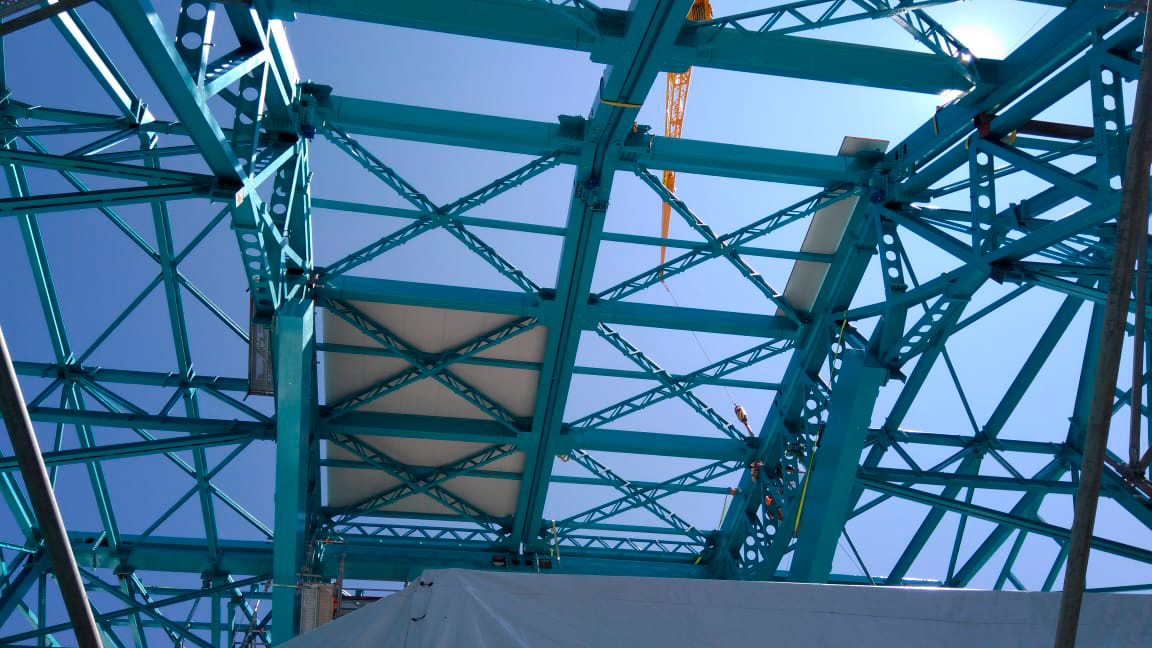

Cladding Work

Lots of new cladding has been added to the Rubin Observatory Dome, and refinements are being made on the provisional bridge crane in anticipation of a final check-out this week. This progress will enable the team from vendor Asturfeito to resume work on the Telescope Mount Assembly as planned.

Credit: Rubin Observatory/NSF/AURA